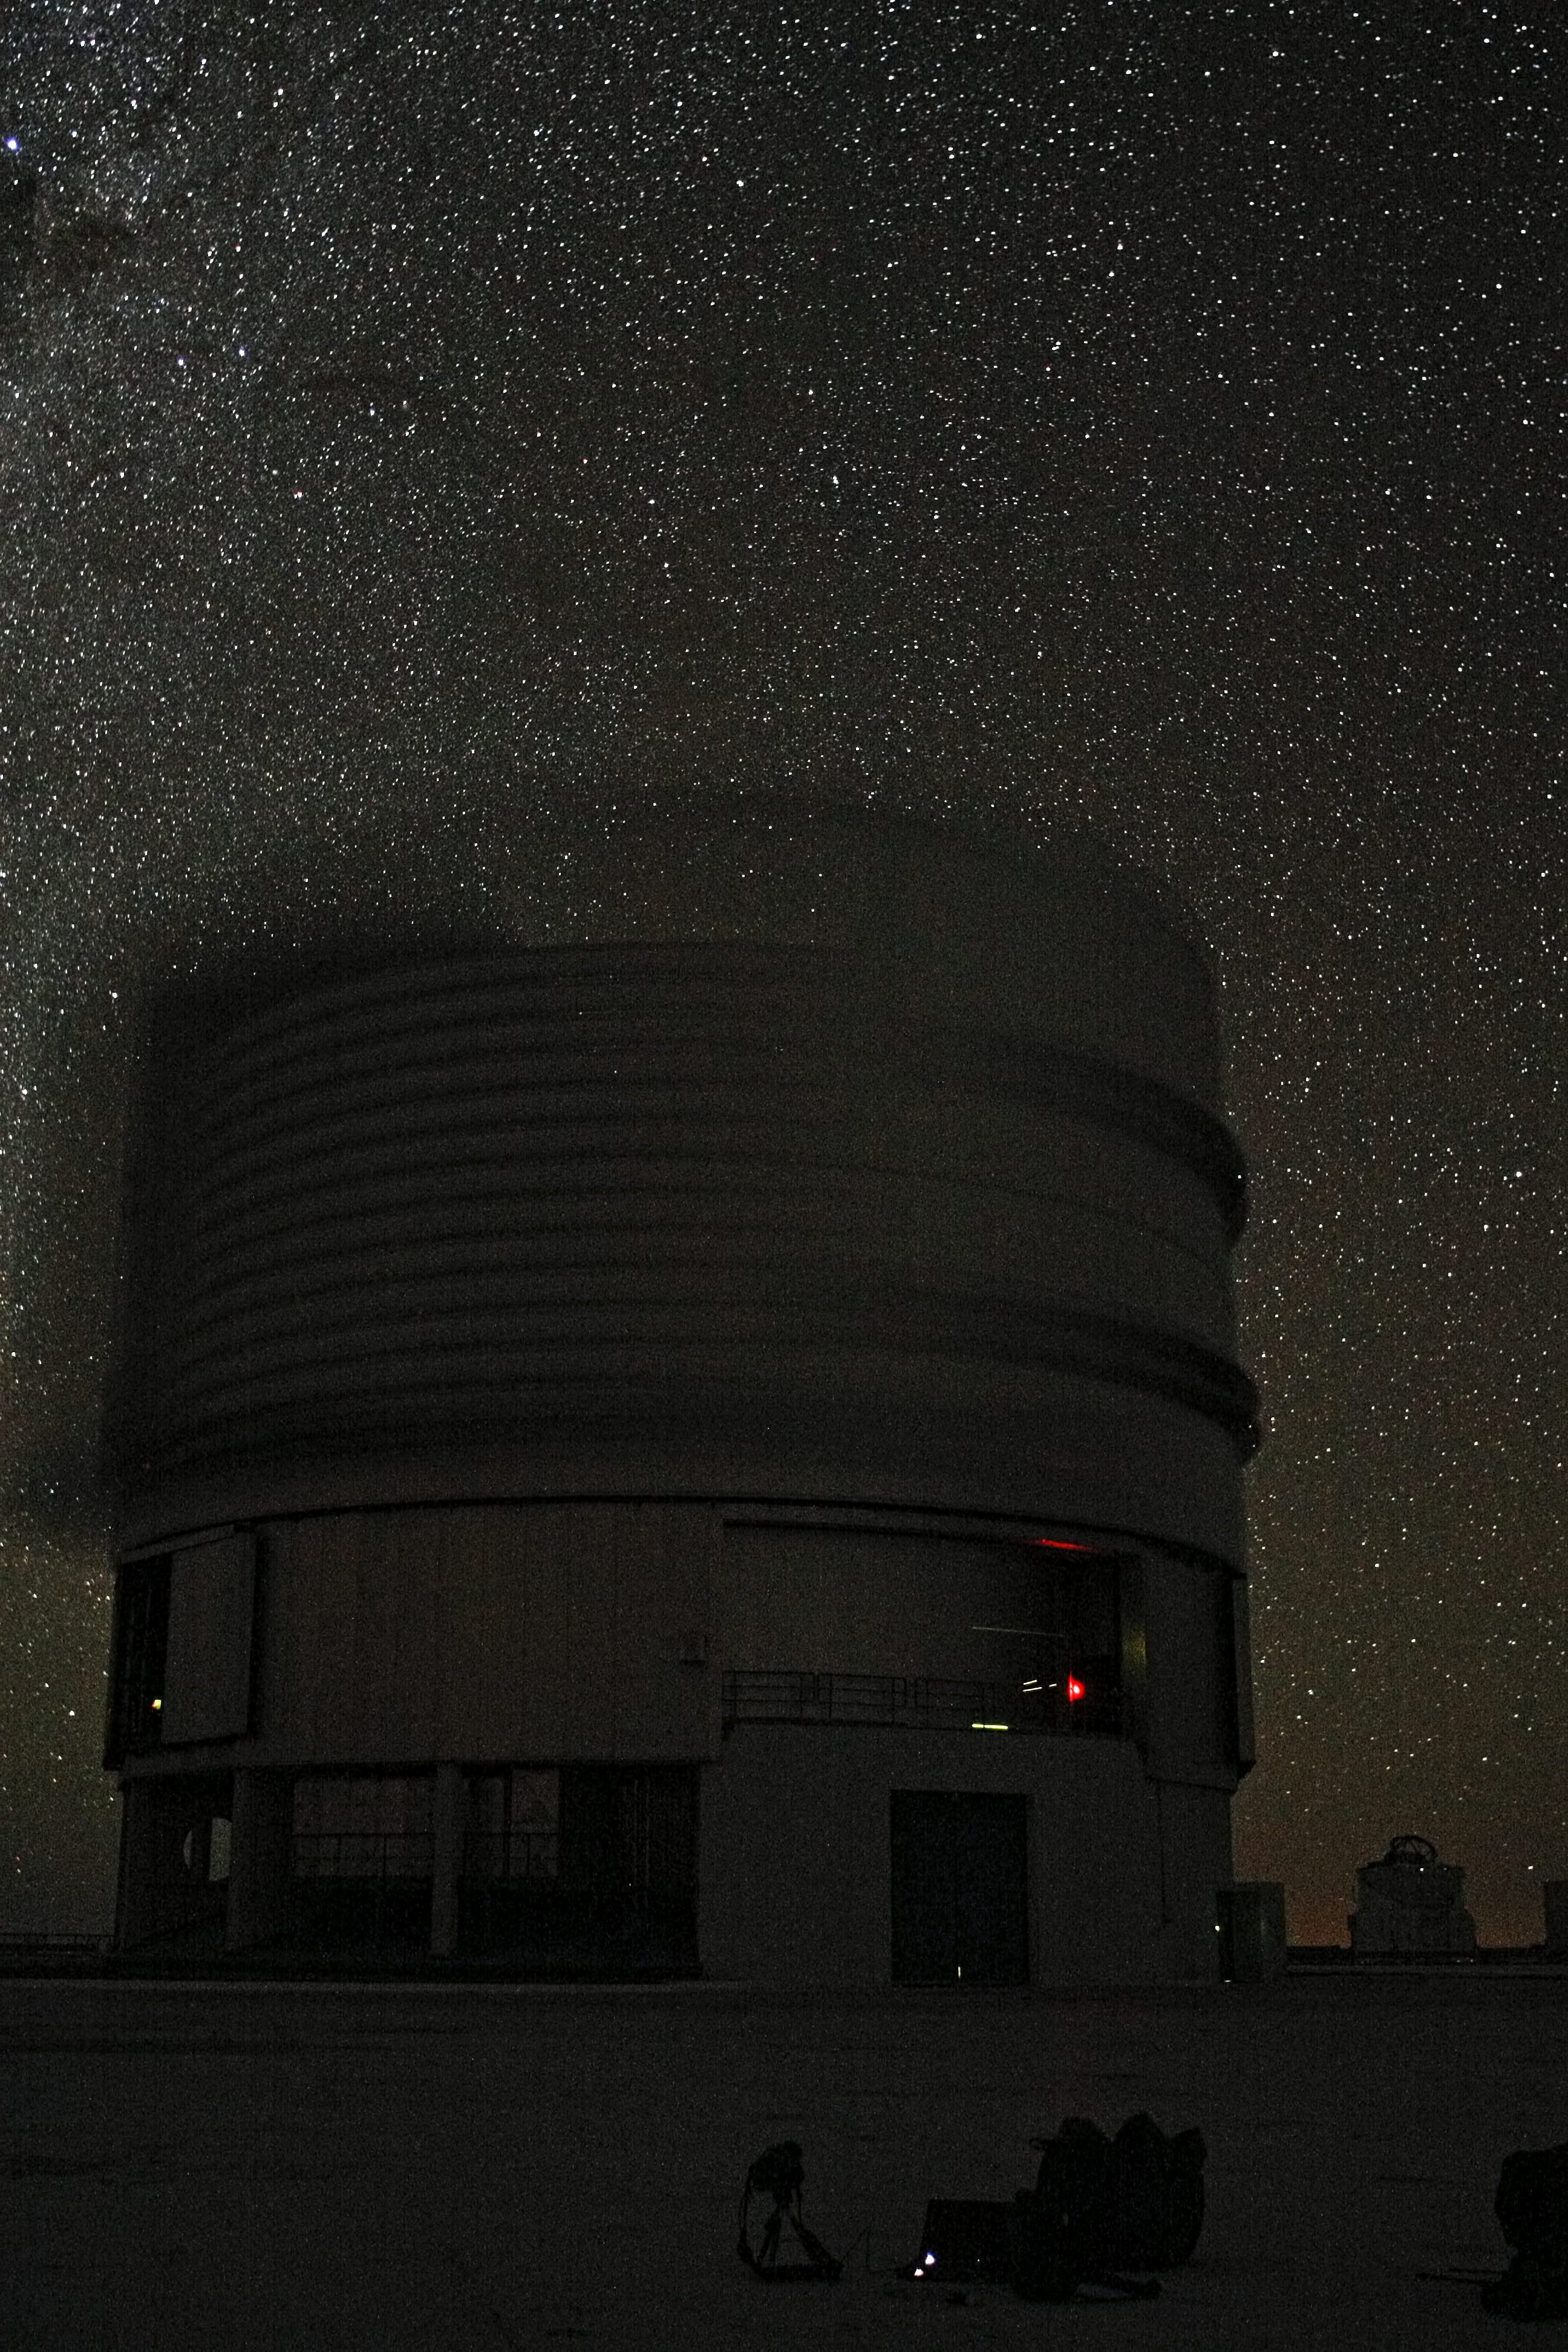

Night time view of the ESO Very Large Telescope

One of the ESO Very Large Telescope Unit Telescopes during night-time observations.

Credit: ESO